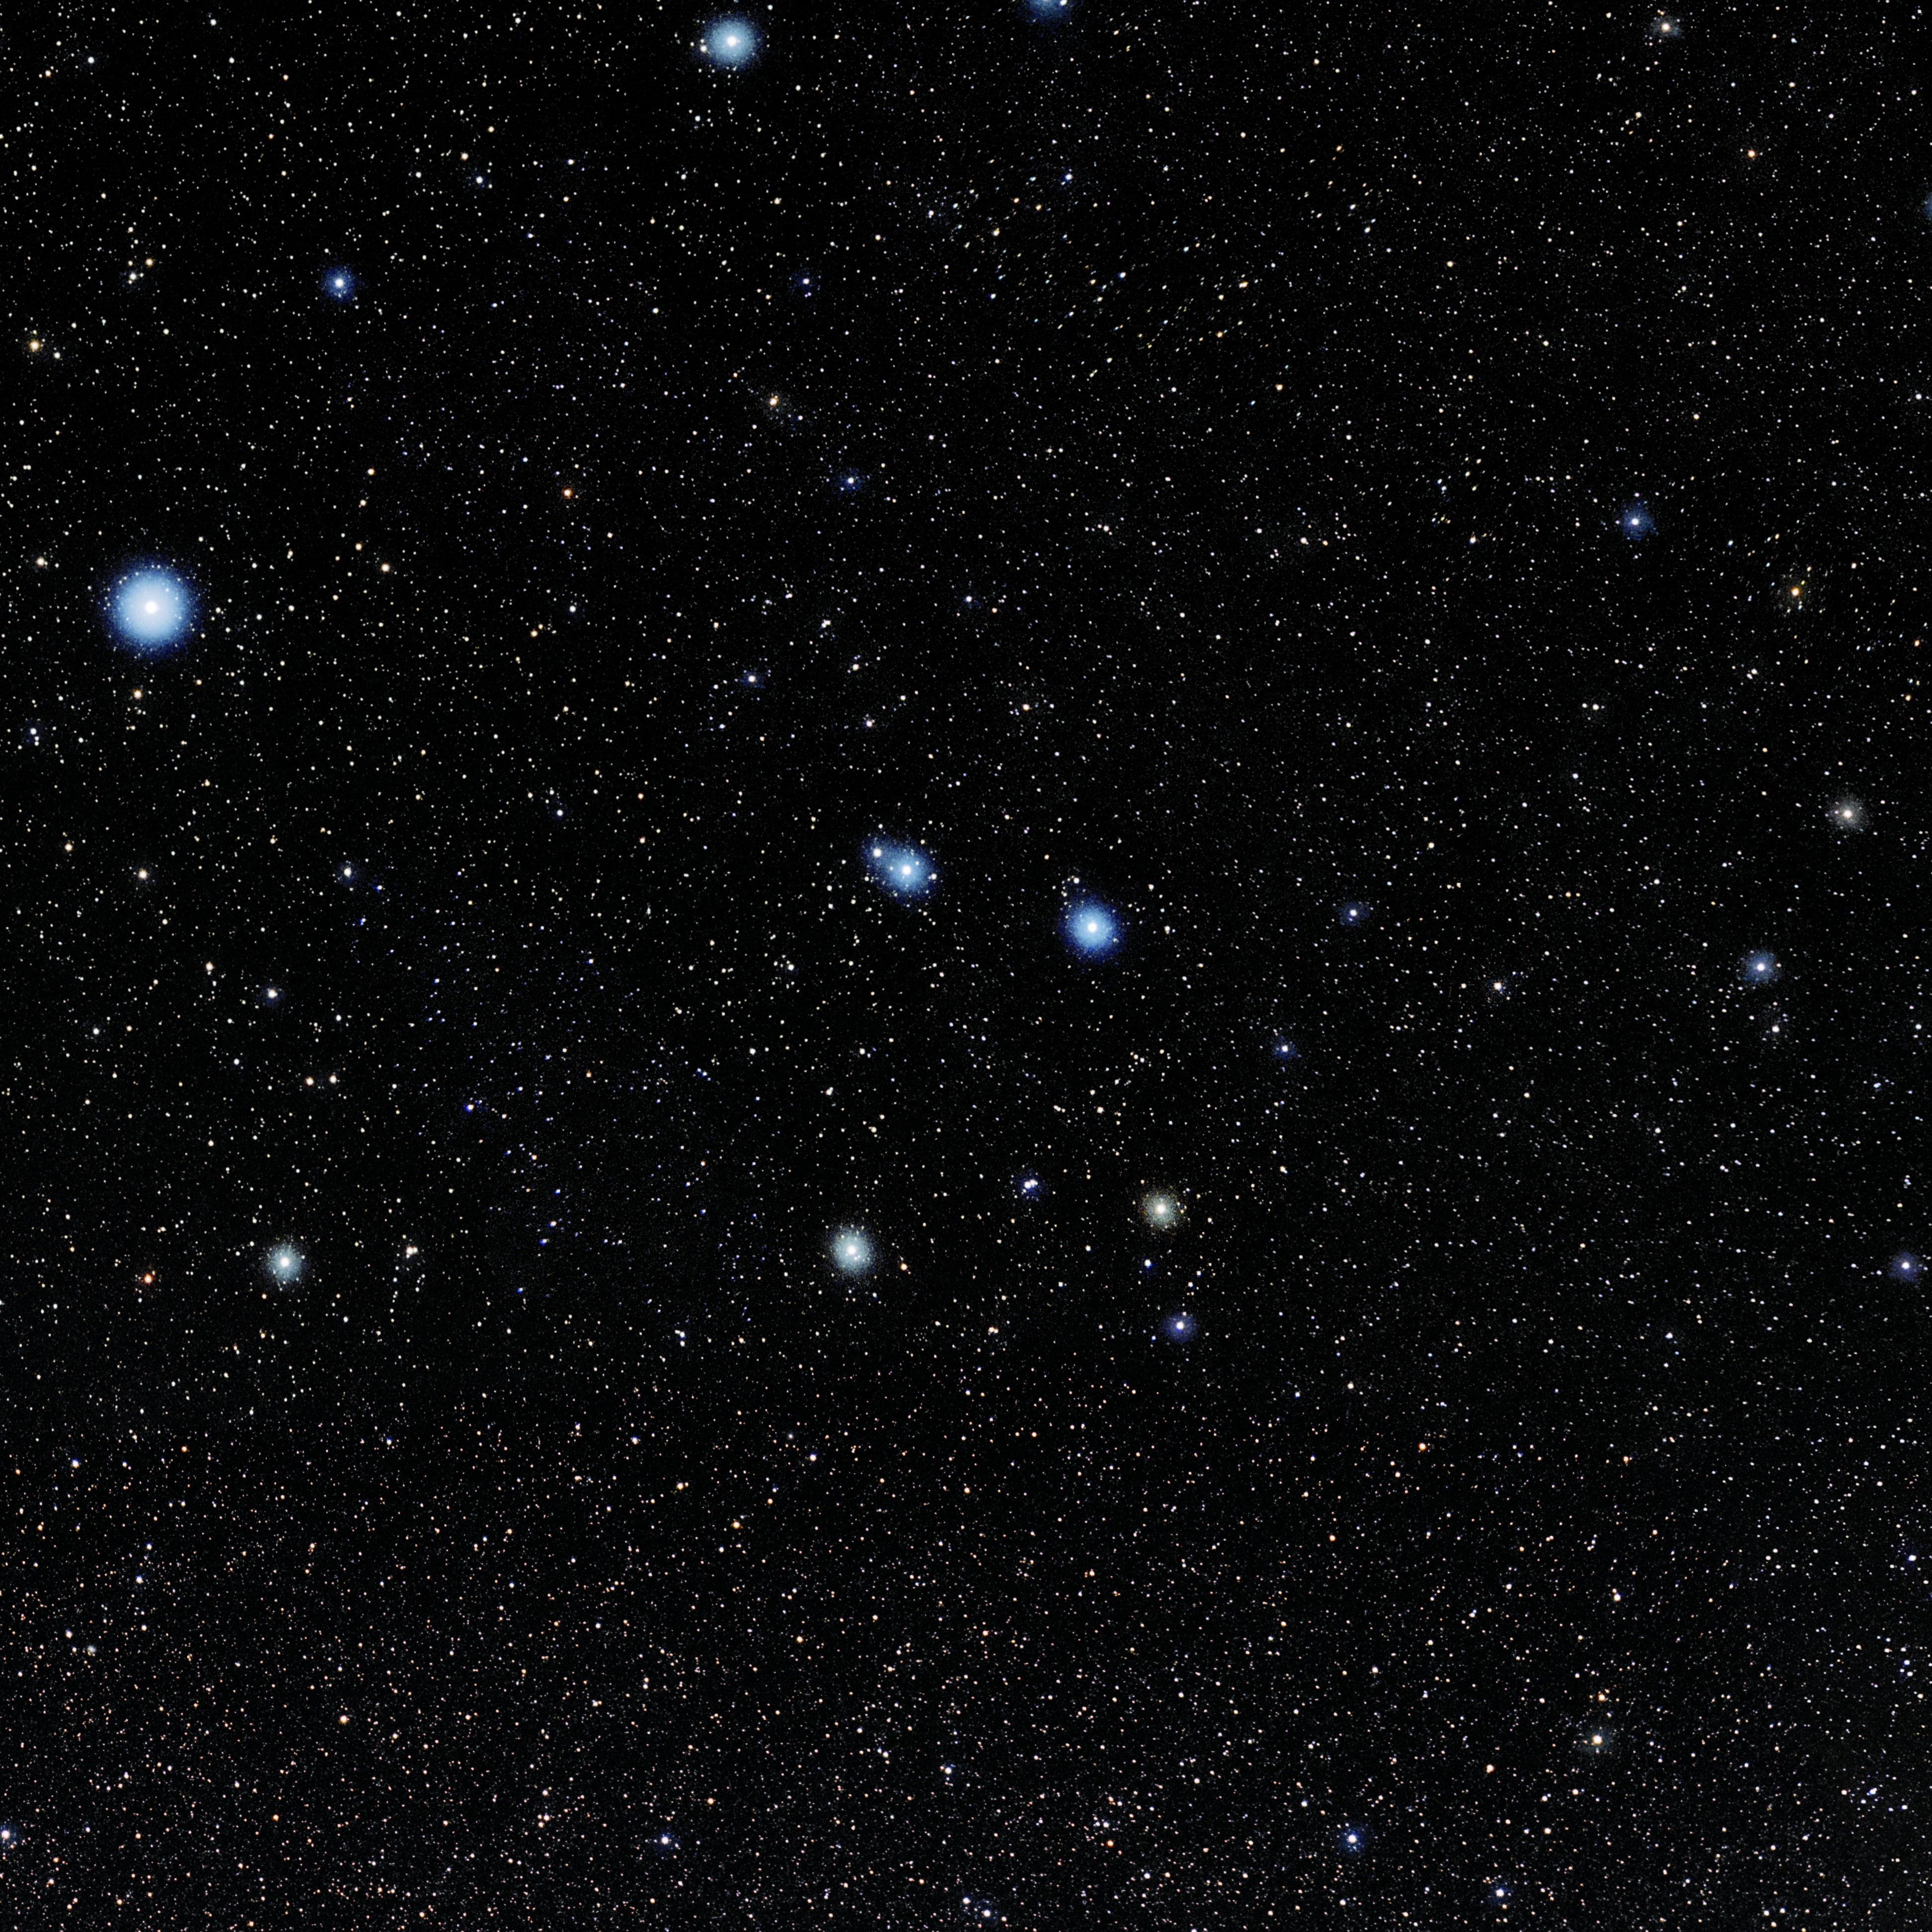

Corvus

Photo of the constellation Corvus produced by NOIRLab in collaboration with Eckhard Slawik, a German astrophotographer. Here is the annotated version.

Credit: E. Slawik/NOIRLab/NSF/AURA/M. Zamani